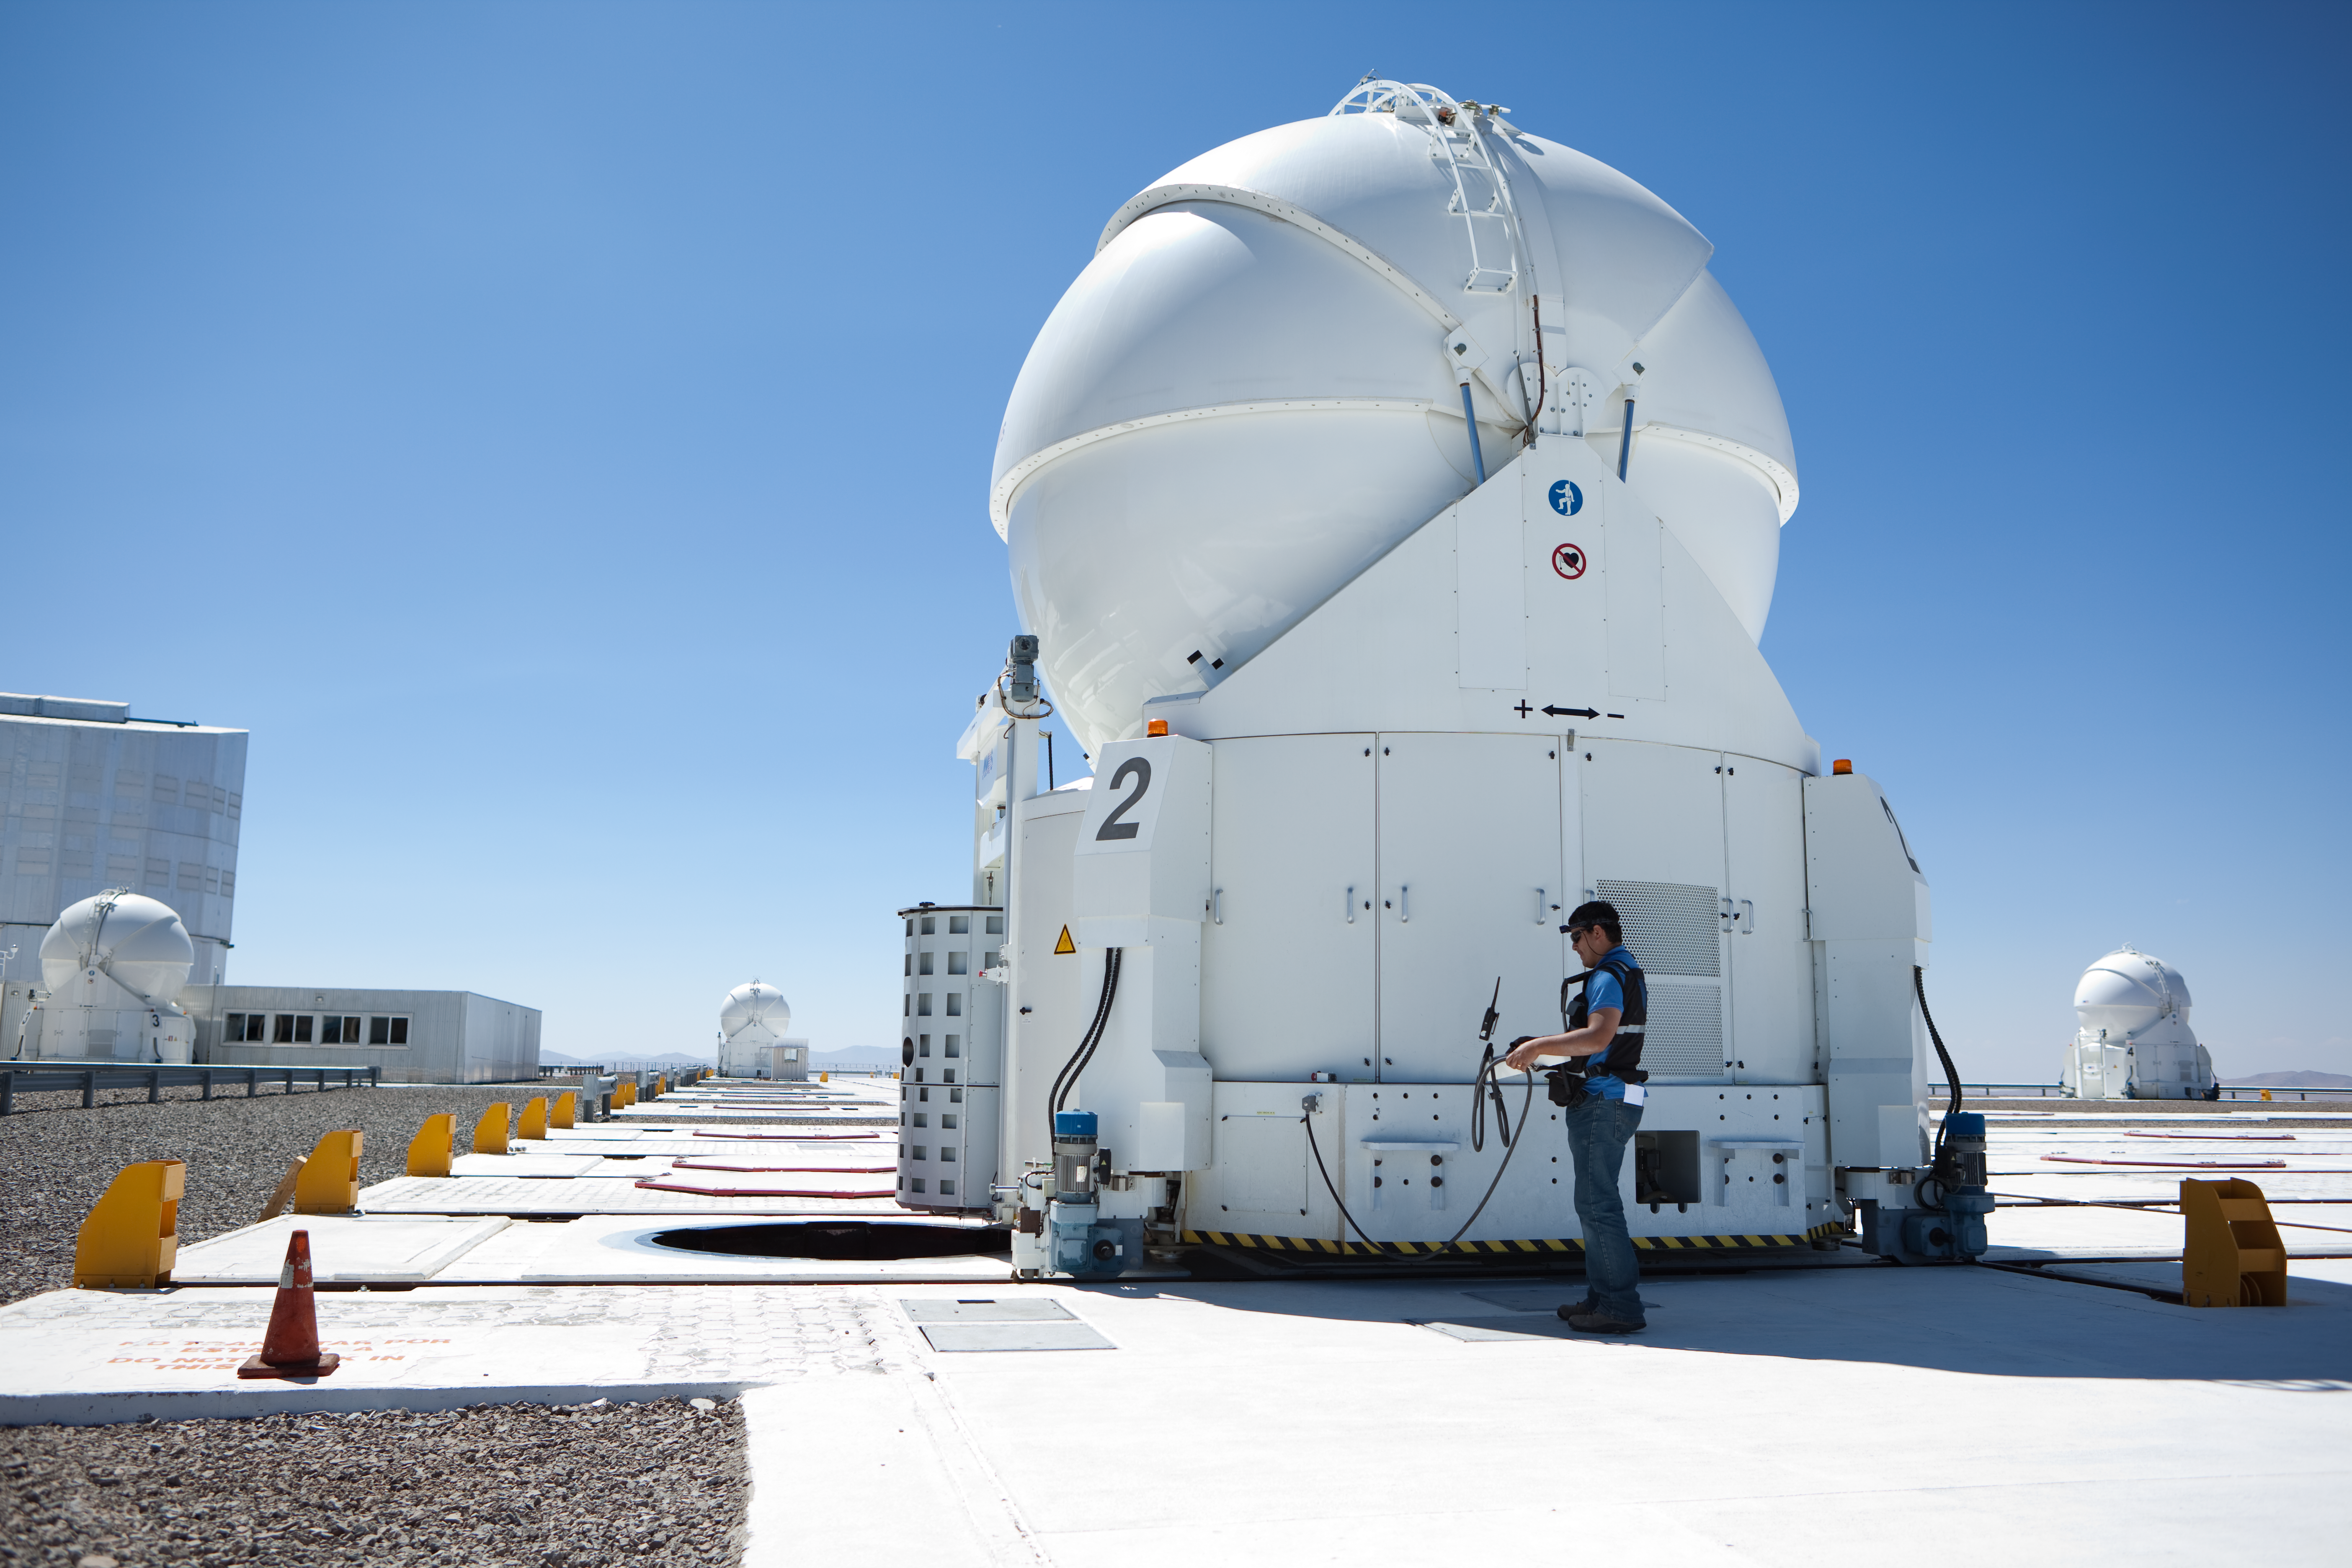

Auxilliary Telescope

One of the auxiliary telescopes at the Paranal Observatory in Chile.

Credit: ESO